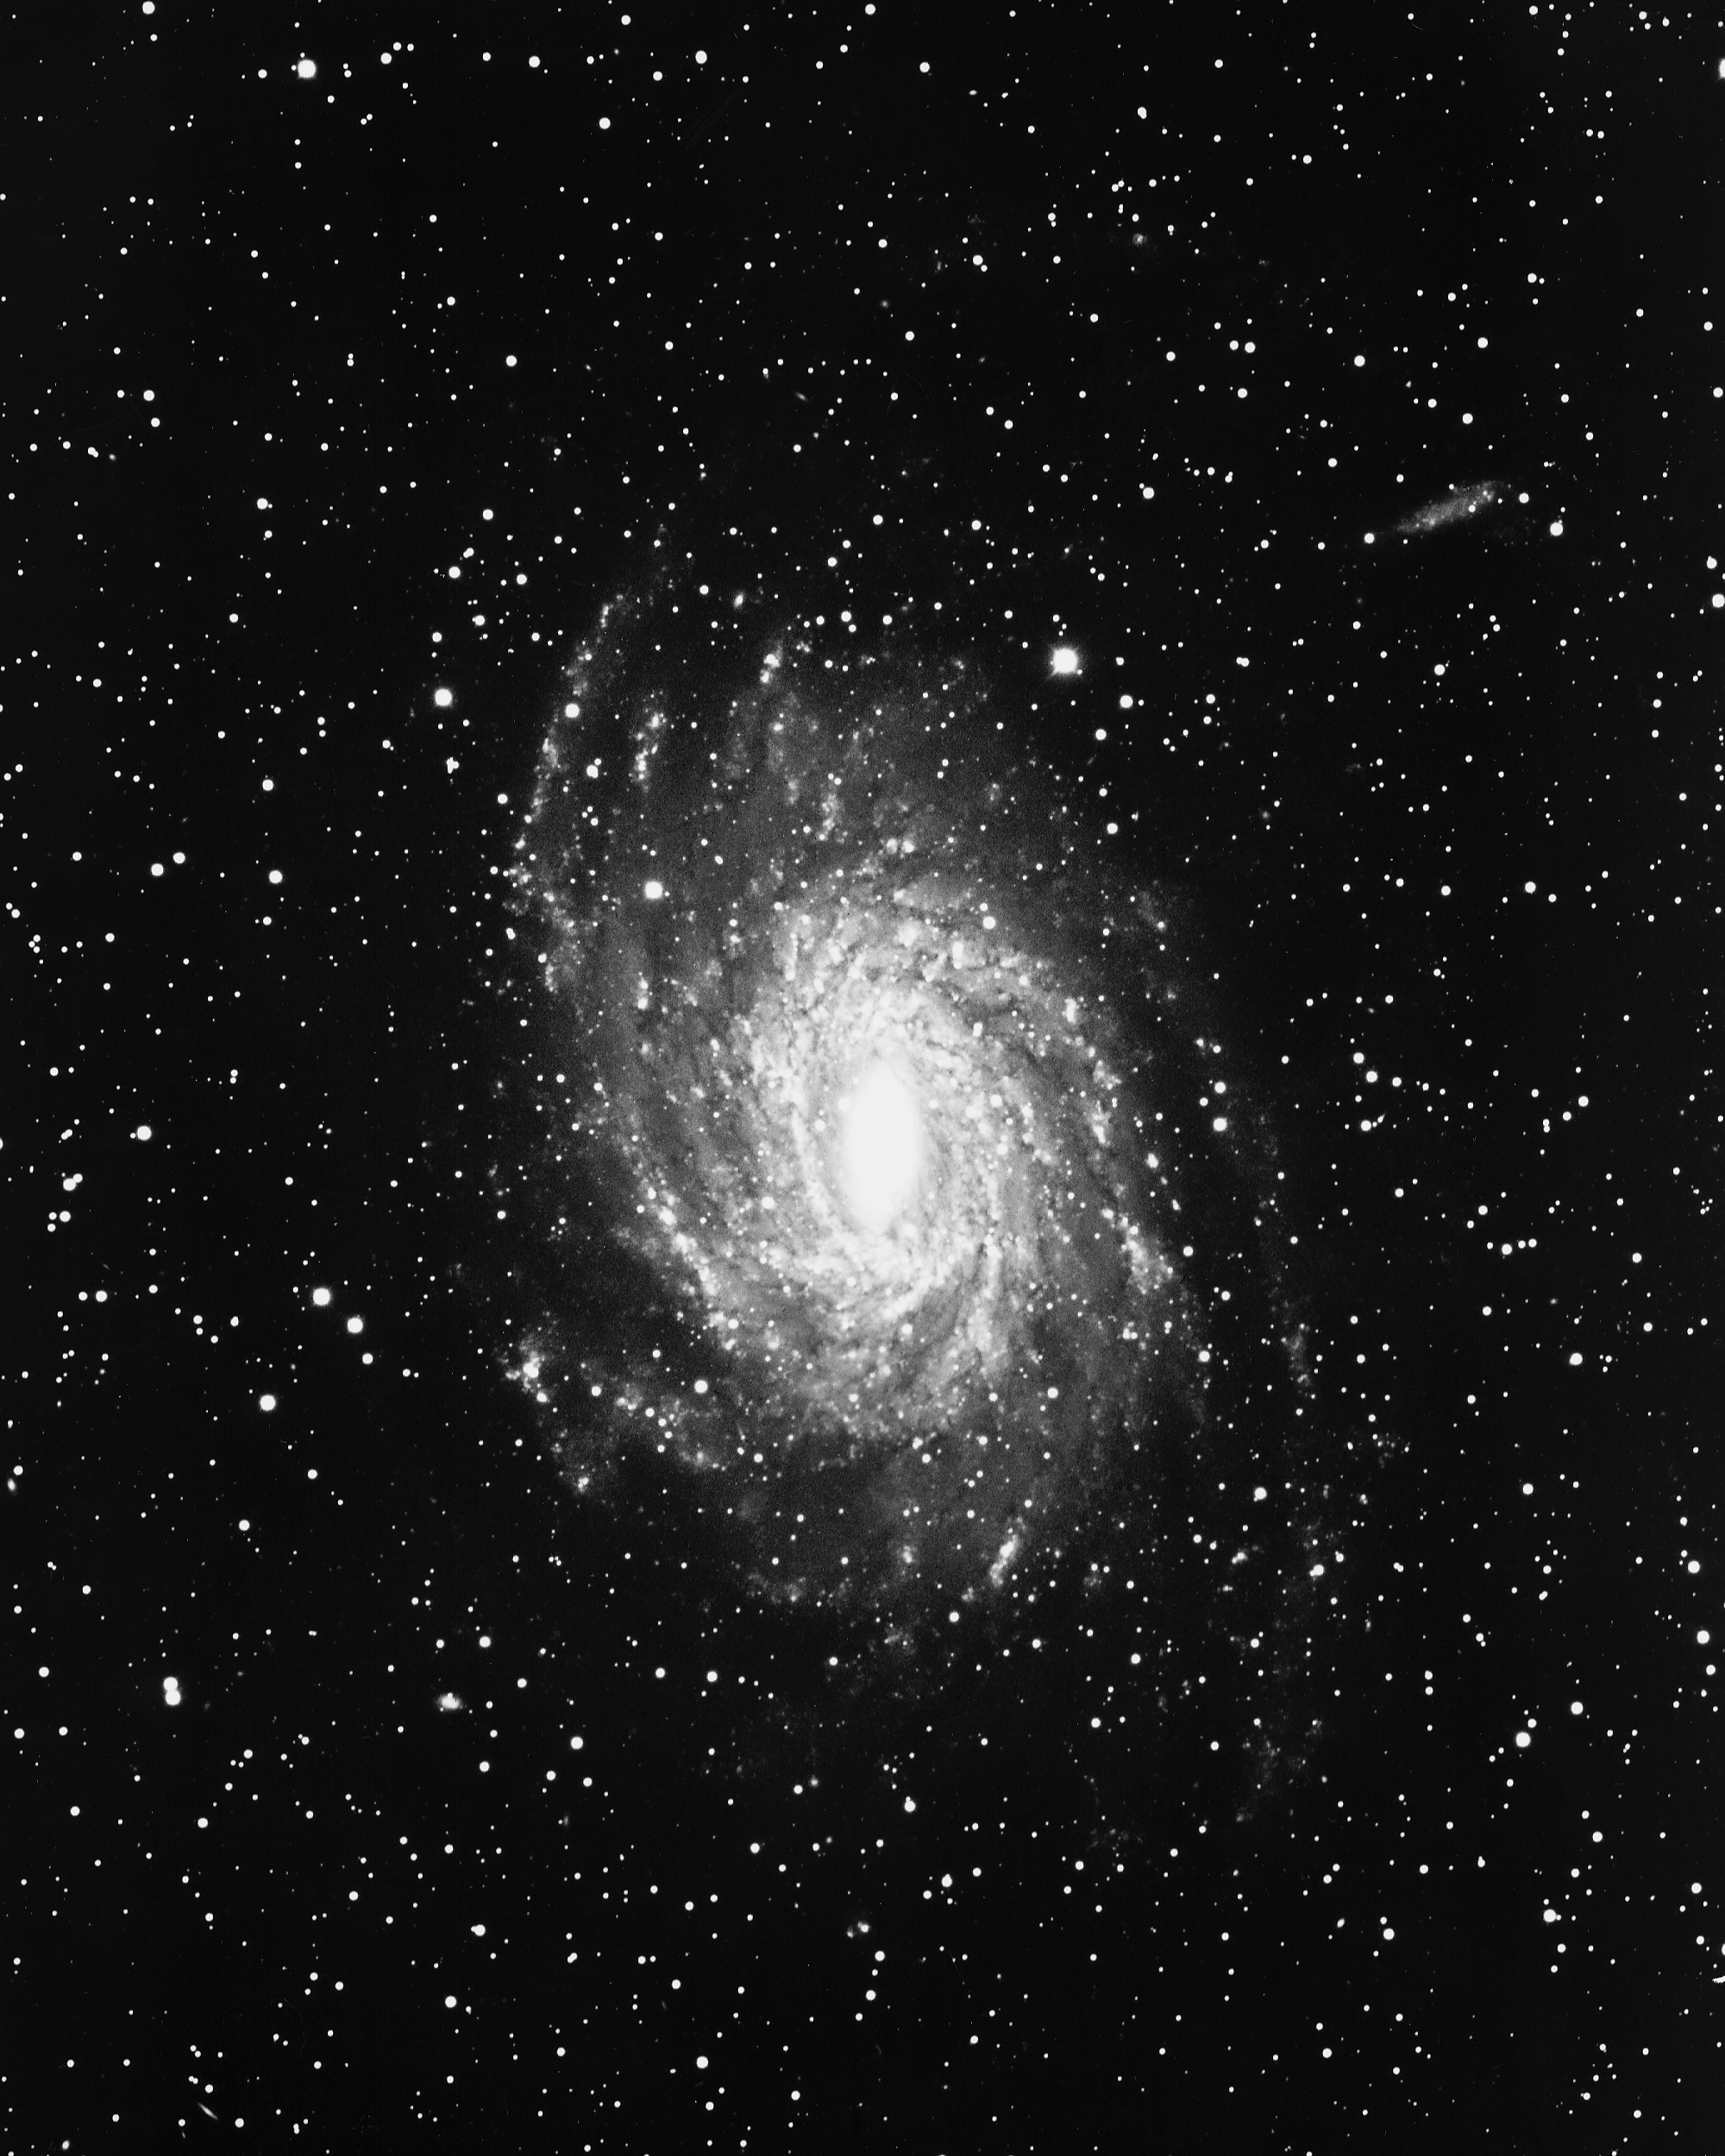

NGC 6744 in Pavo

Probably the largest known barred spiral galaxy (type SBc), NGC6744 in the constellation Pavo was imaged by the CTIO 4-meter Blanco telescope in 1975.

Credit: NOIRLab/NSF/AURA